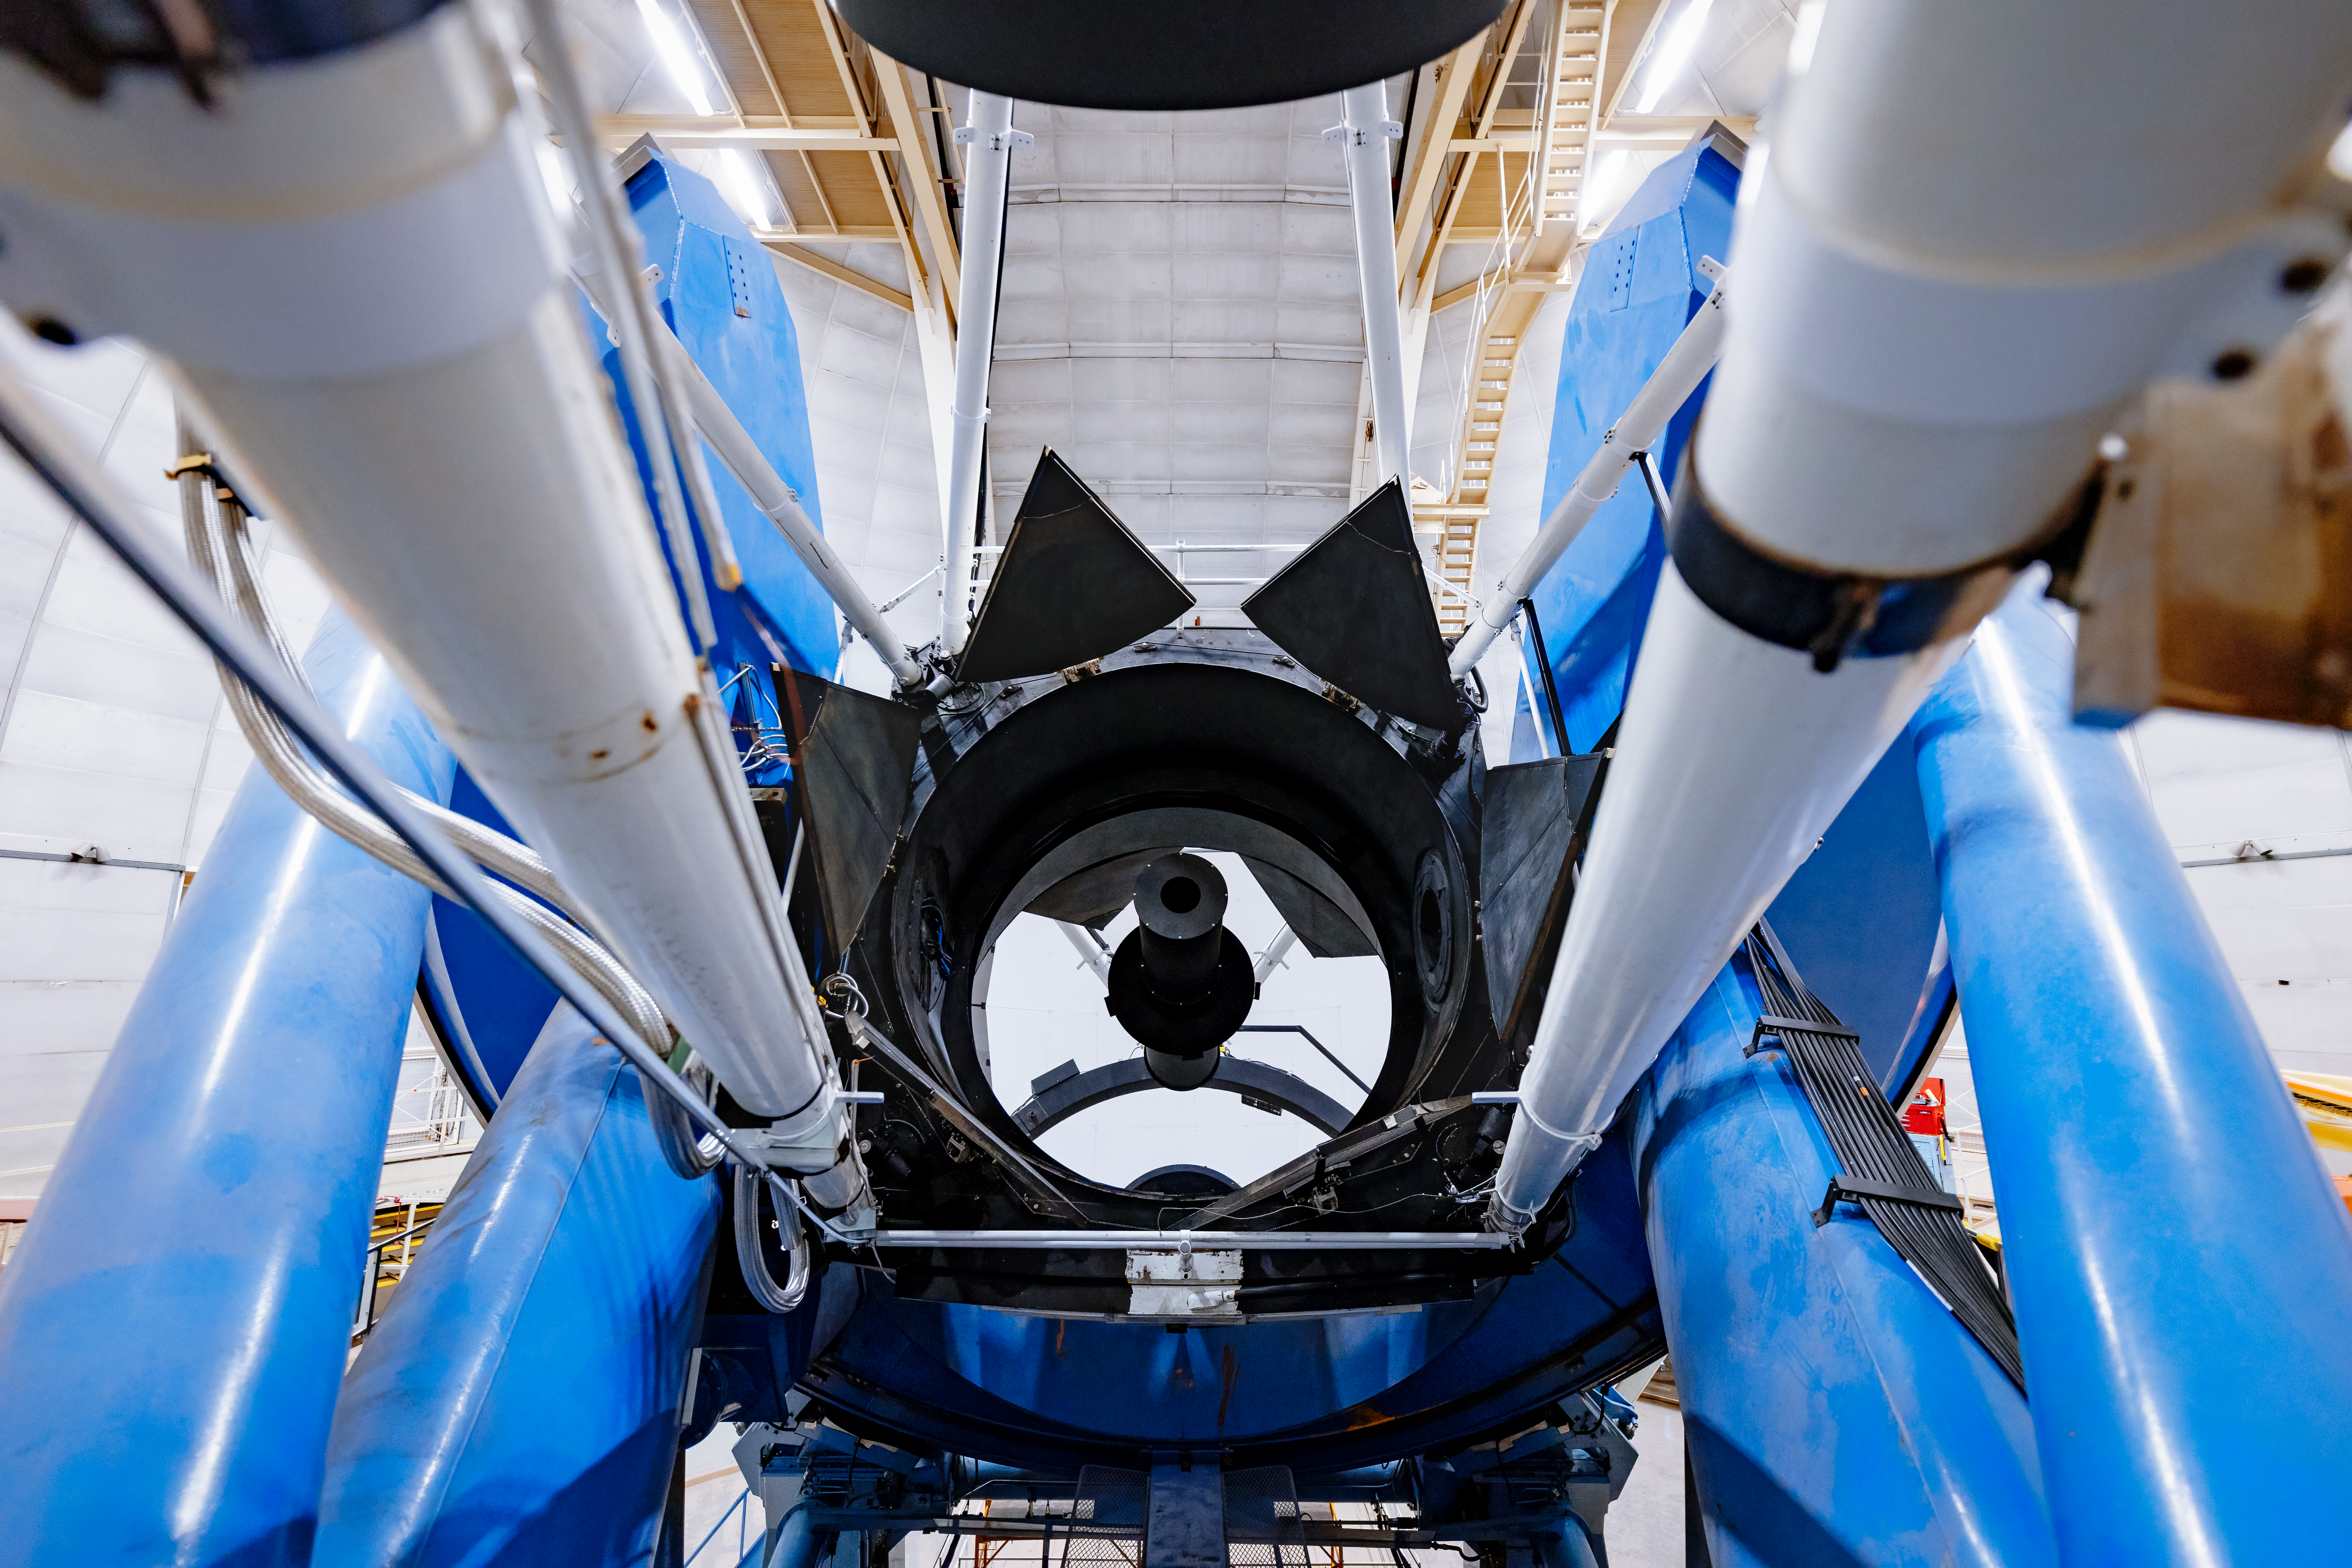

Nicholas U. Mayall 4-meter Telescope Mirrors

The mirrors of the Nicholas U. Mayall 4-meter Telescope on Kitt Peak National Observatory in Arizona.

Credit: KPNO/NOIRLab/NSF/AURA/T. Slovinský